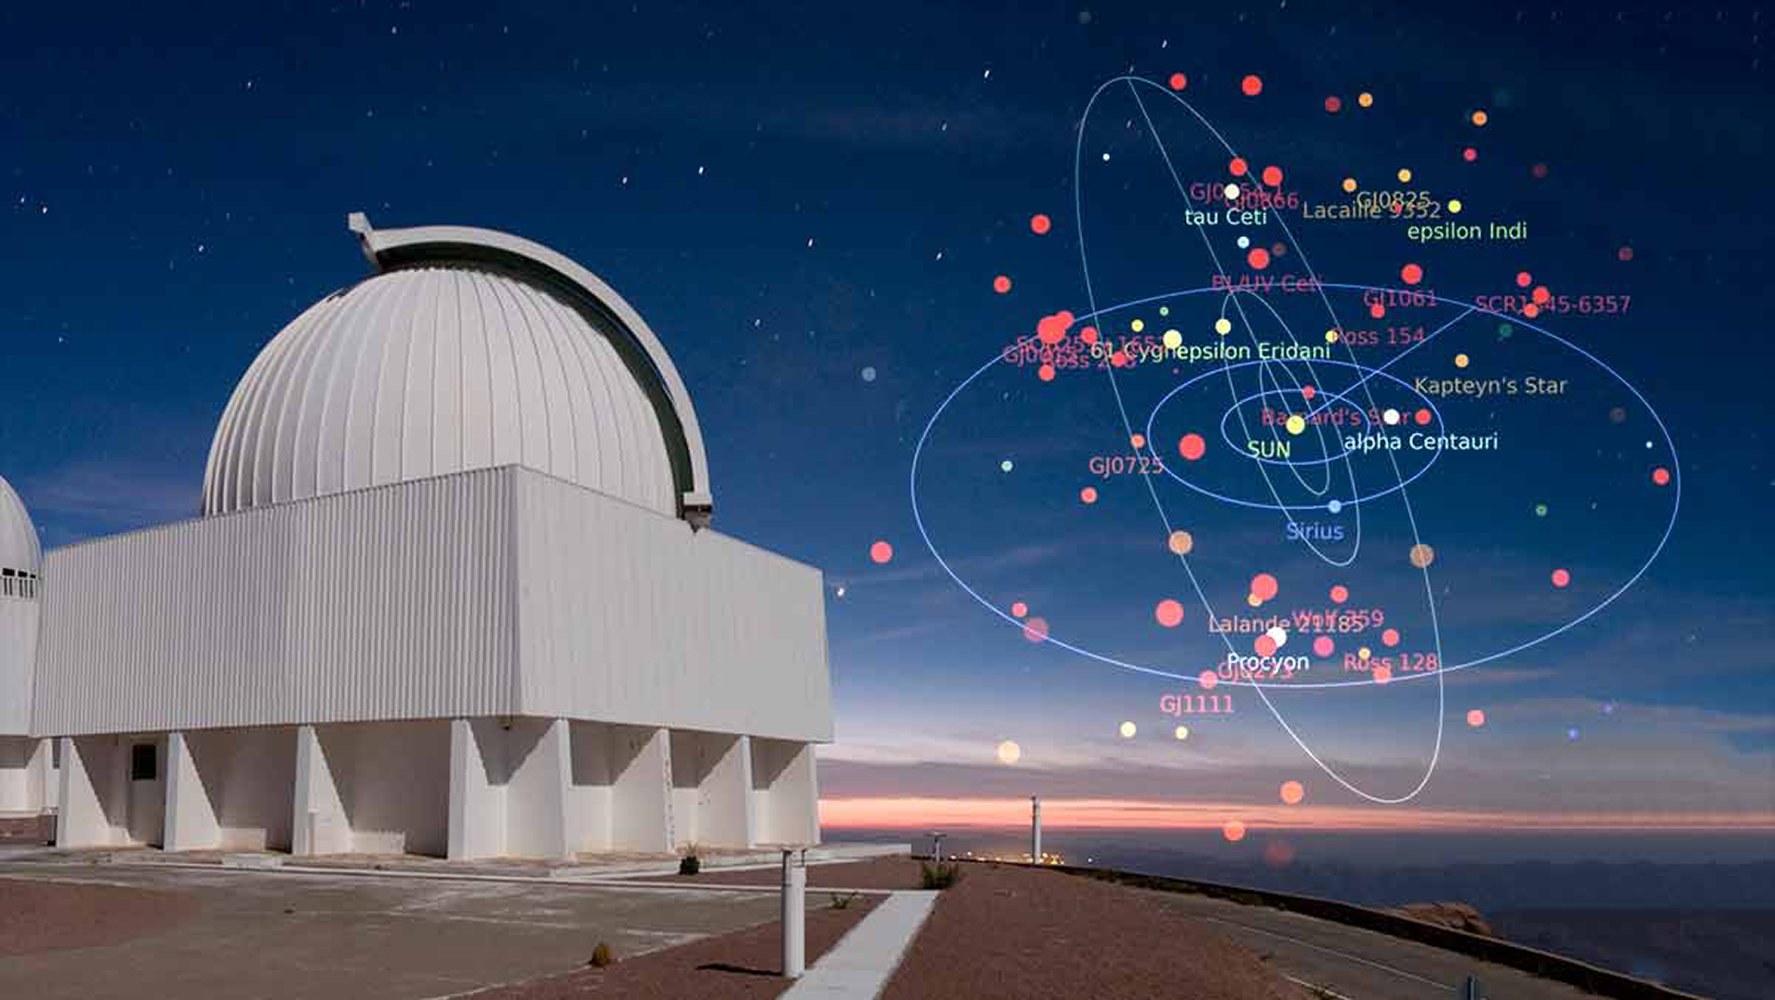

Welcome to the Neighborhood!

Astronomers recently reported the discovery of 14 new stars within 10 parsecs of the Sun. The discovery by the RECONS project was made using data obtained with the SMARTS 0.9m telescope at CTIO. Established in 1994, RECONS has discovered one of every seven systems within 10 parsecs. Are more of the Sun’s nearest neighbors yet to be discovered? Stay tuned!

Credit: T. Abbott & NOAO/AURA/NSF; Image Overlay/Video Credit: A. Riedel & the RECONS group, P.I. Todd J. Henry